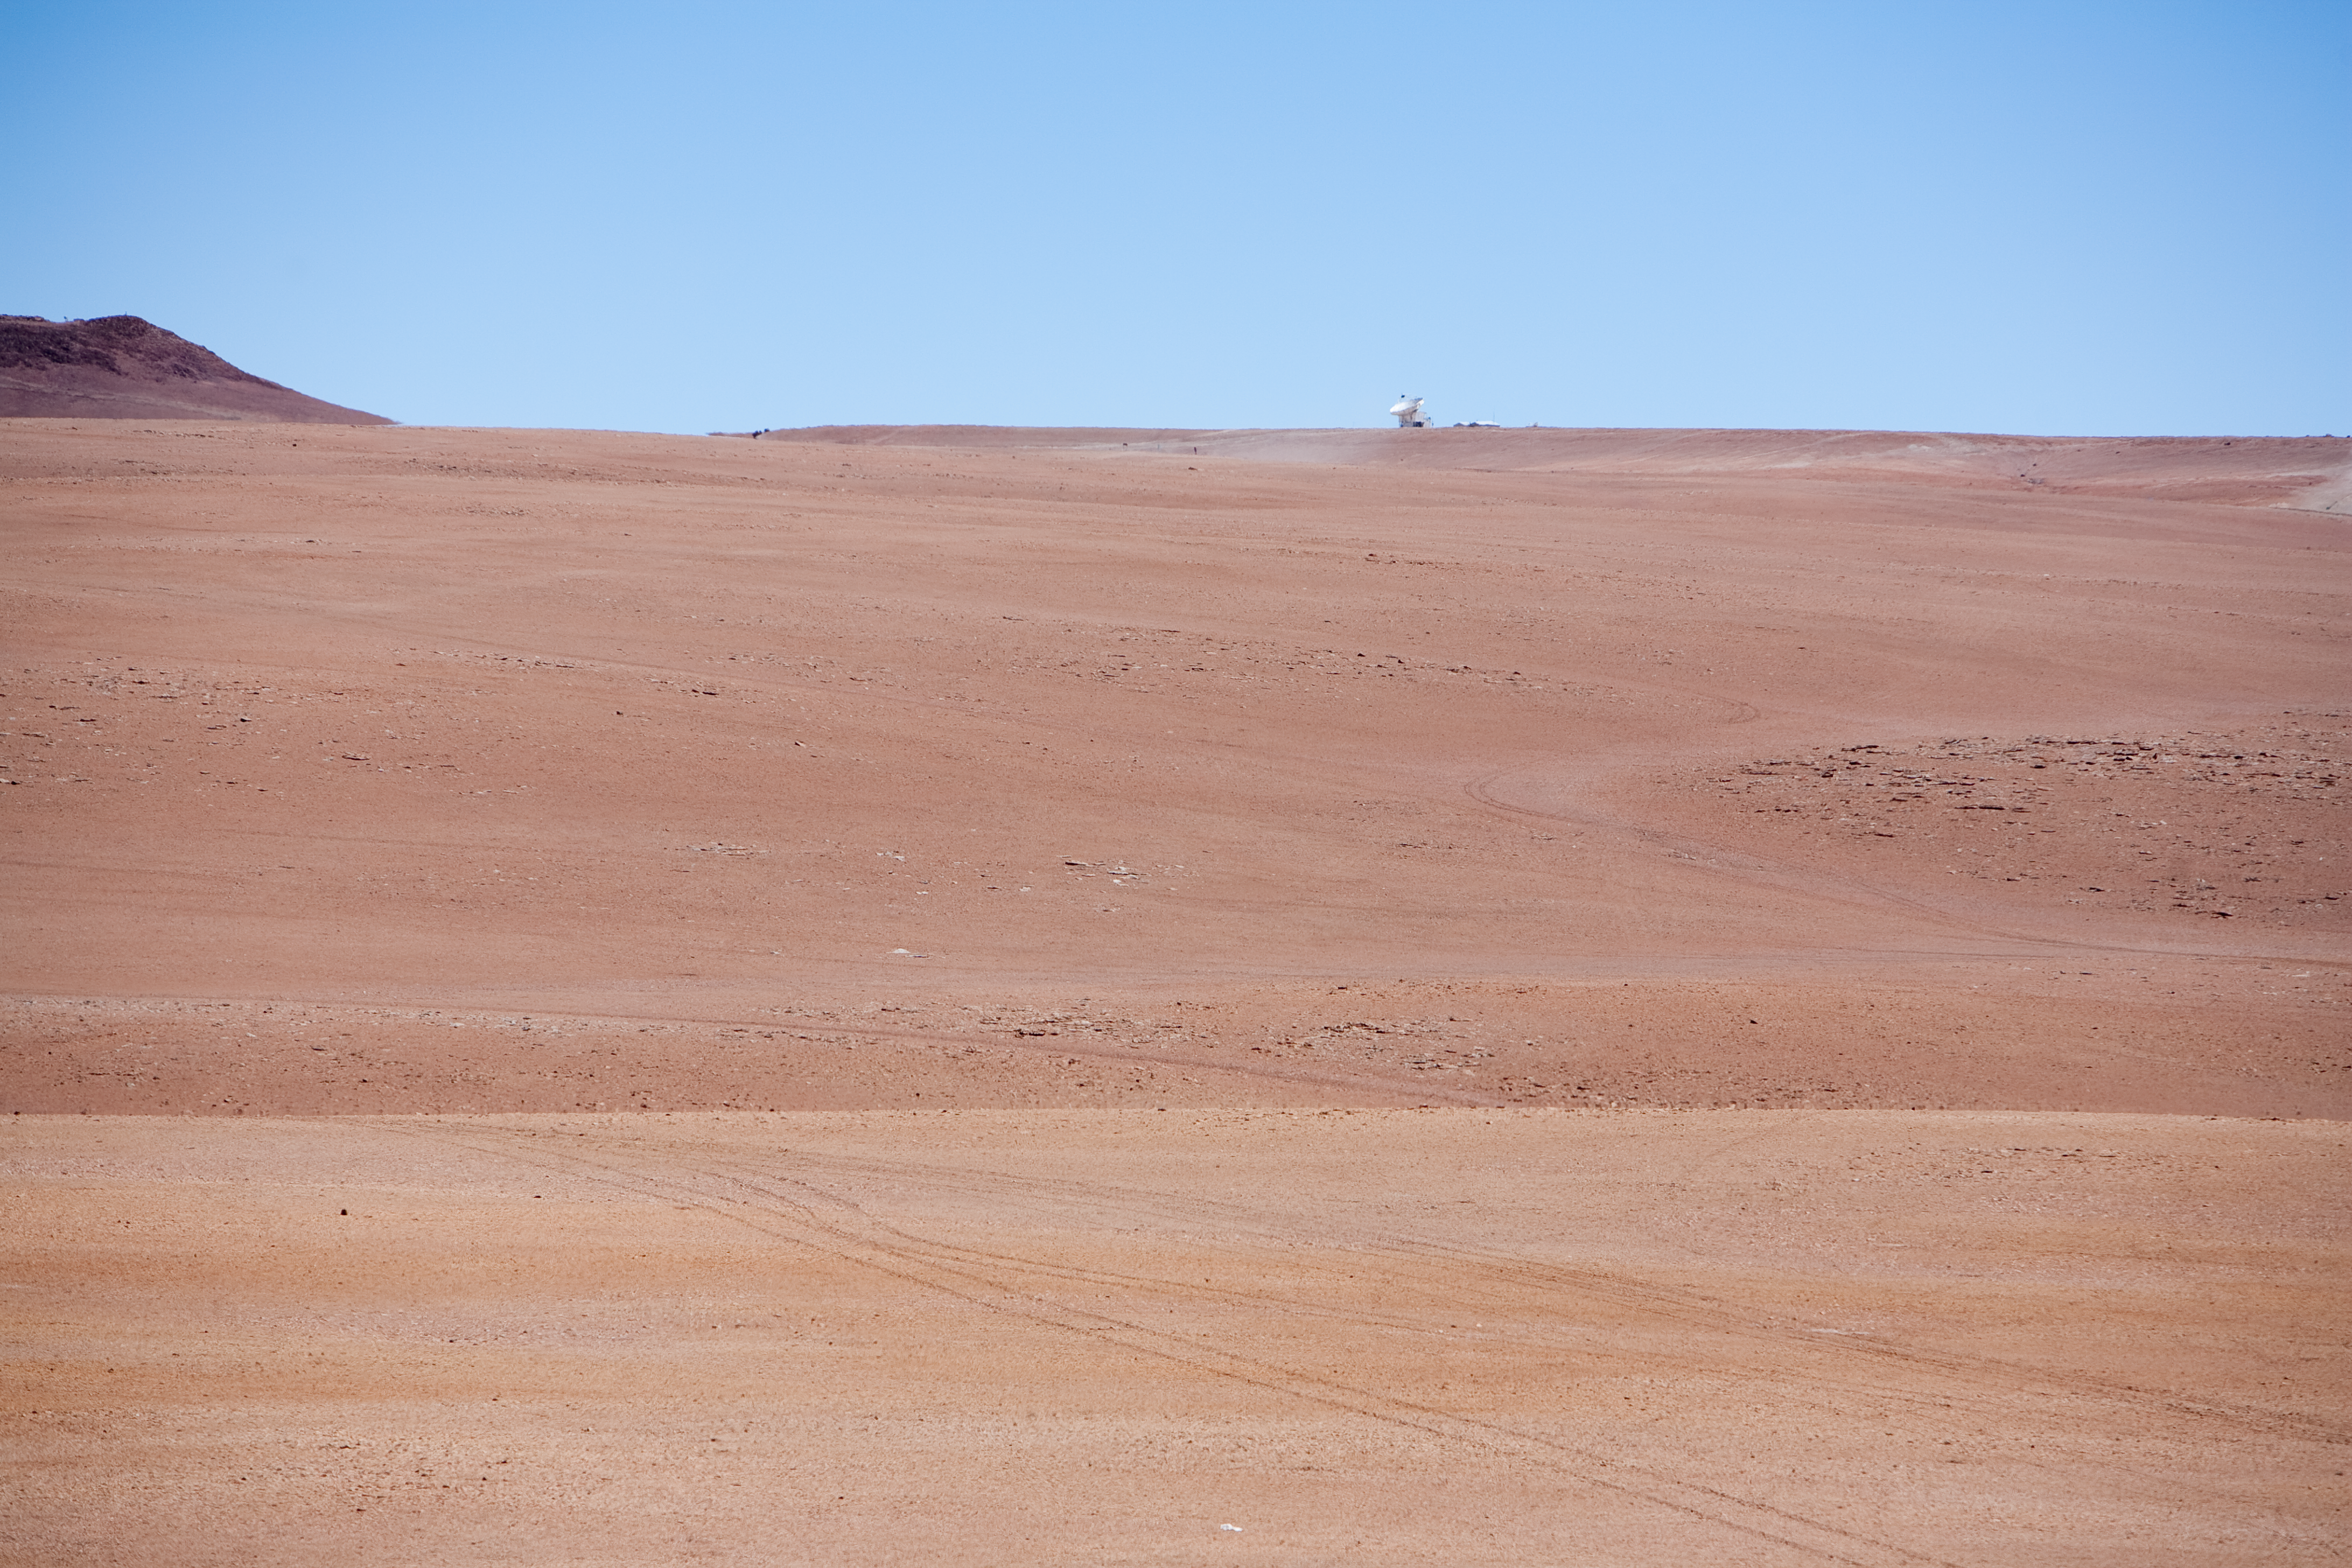

APEX site

A view of the APEX site. The Atacama Pathfinder Experiment (APEX) is visible in the background. This image was obtained in March 2009.

Credit: ESO